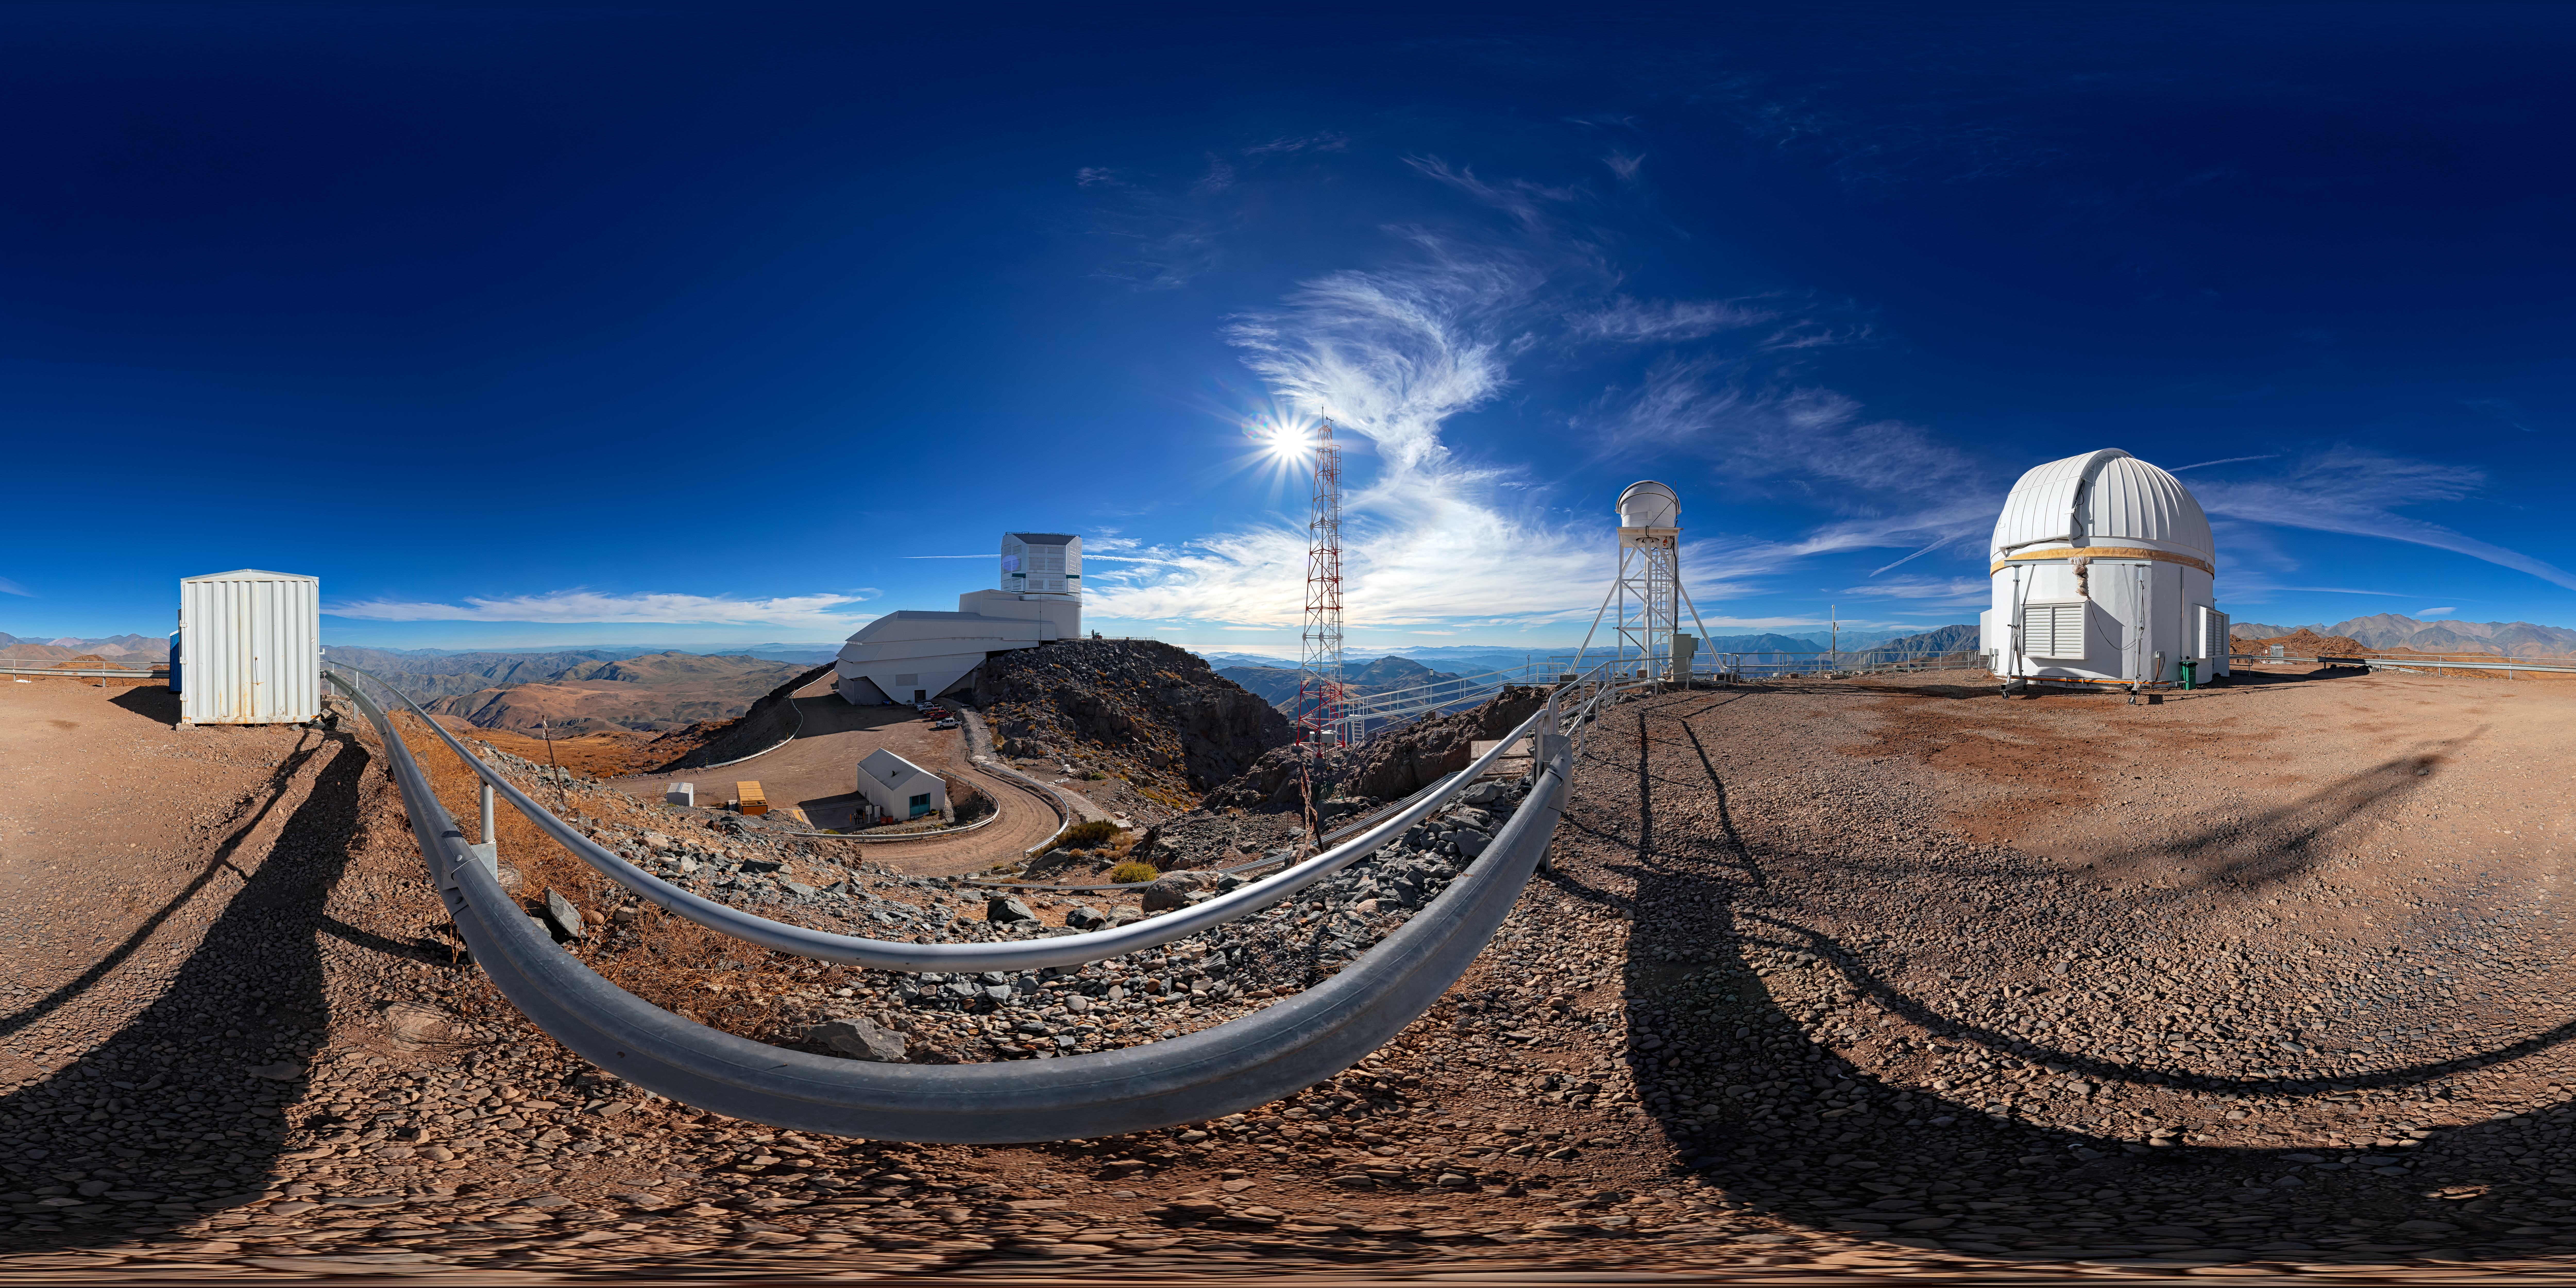

Outside Rubin Auxiliary Telescope (360-degree Panorama)

A 360-degree Panorama outside the Rubin Auxiliary Telescope on Cerro Pachón. A fulldome view is also available.

Credit: RubinObs/NOIRLab/SLAC/NSF/DOE/AURA/P. Horálek (Institute of Physics in Opava)